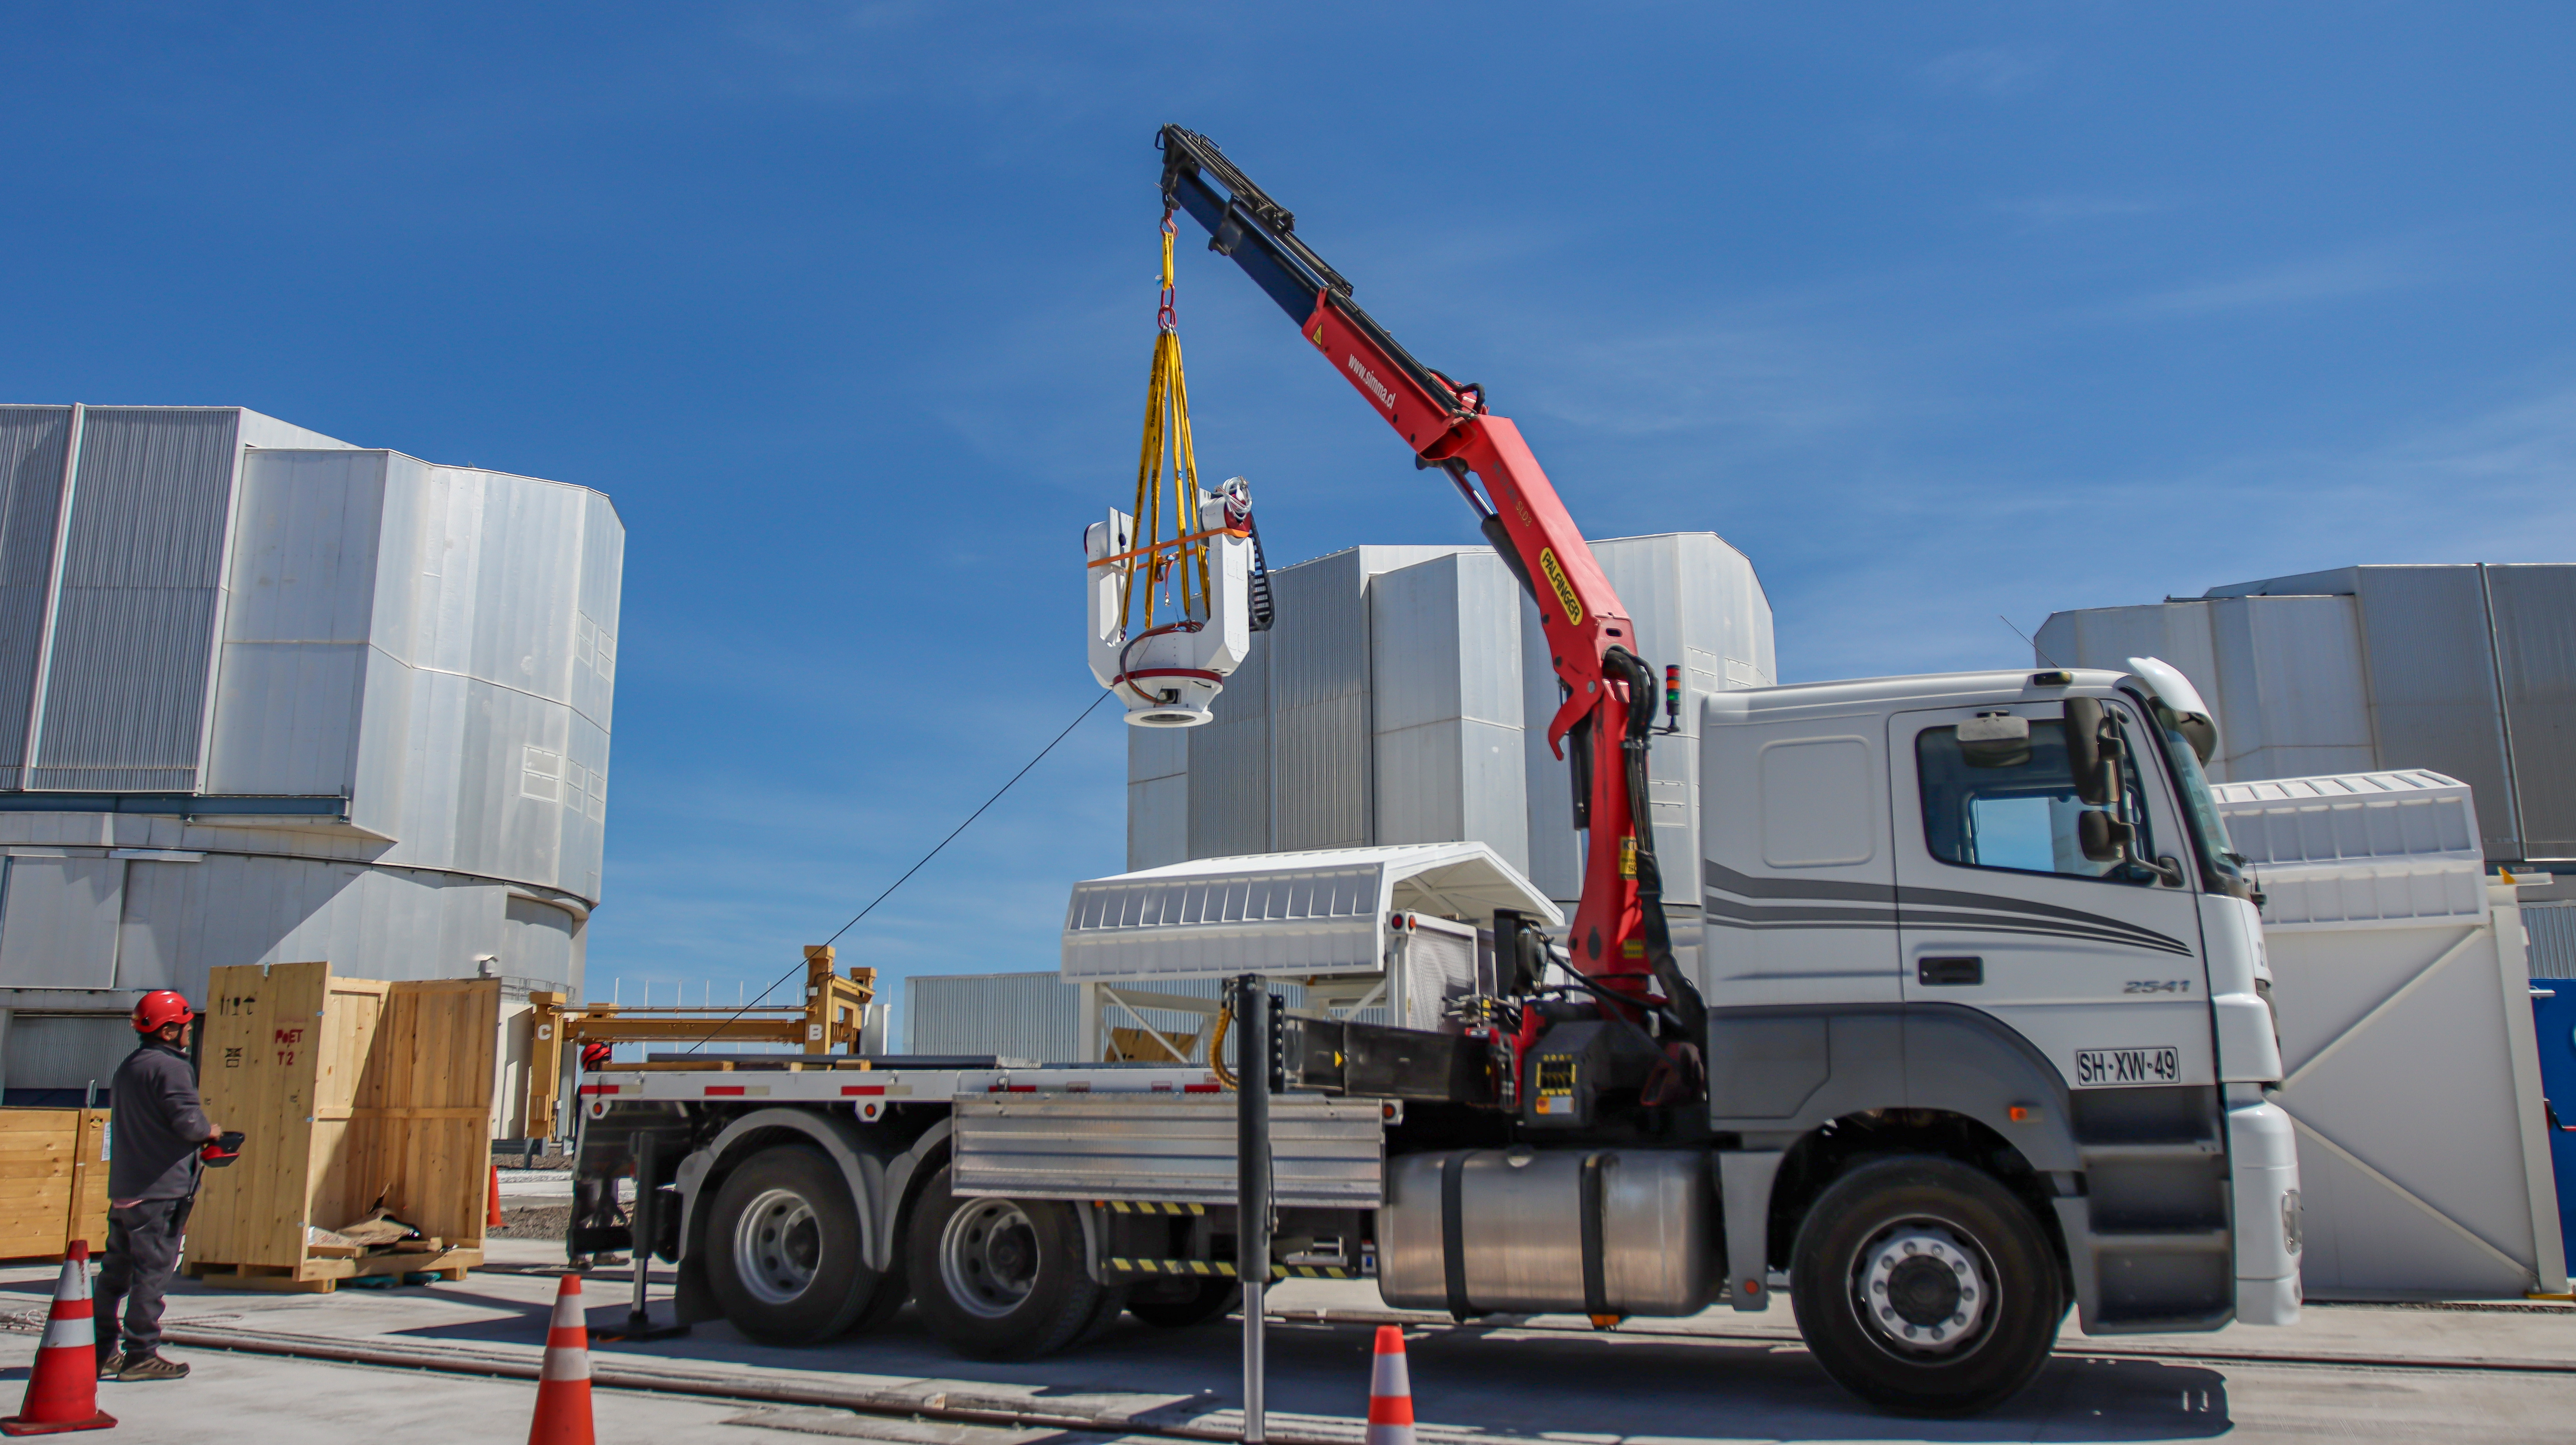

The mount of the PoET telescope

The fork mount that will hold the PoET main telescope is seen here being lowered into the telescope’s dome –– the low white hut behind the truck. This mount will allow the telescope to point at the Sun and track it as it moves across the sky. The domes of three of the Unit Telescopes that make up ESO’s Very Large Telescope are visible in the background.

PoET, which stands for Paranal solar ESPRESSO Telescope, is a project hosted at ESO’s Paranal Observatory in Northern Chile.

Credit: ESO